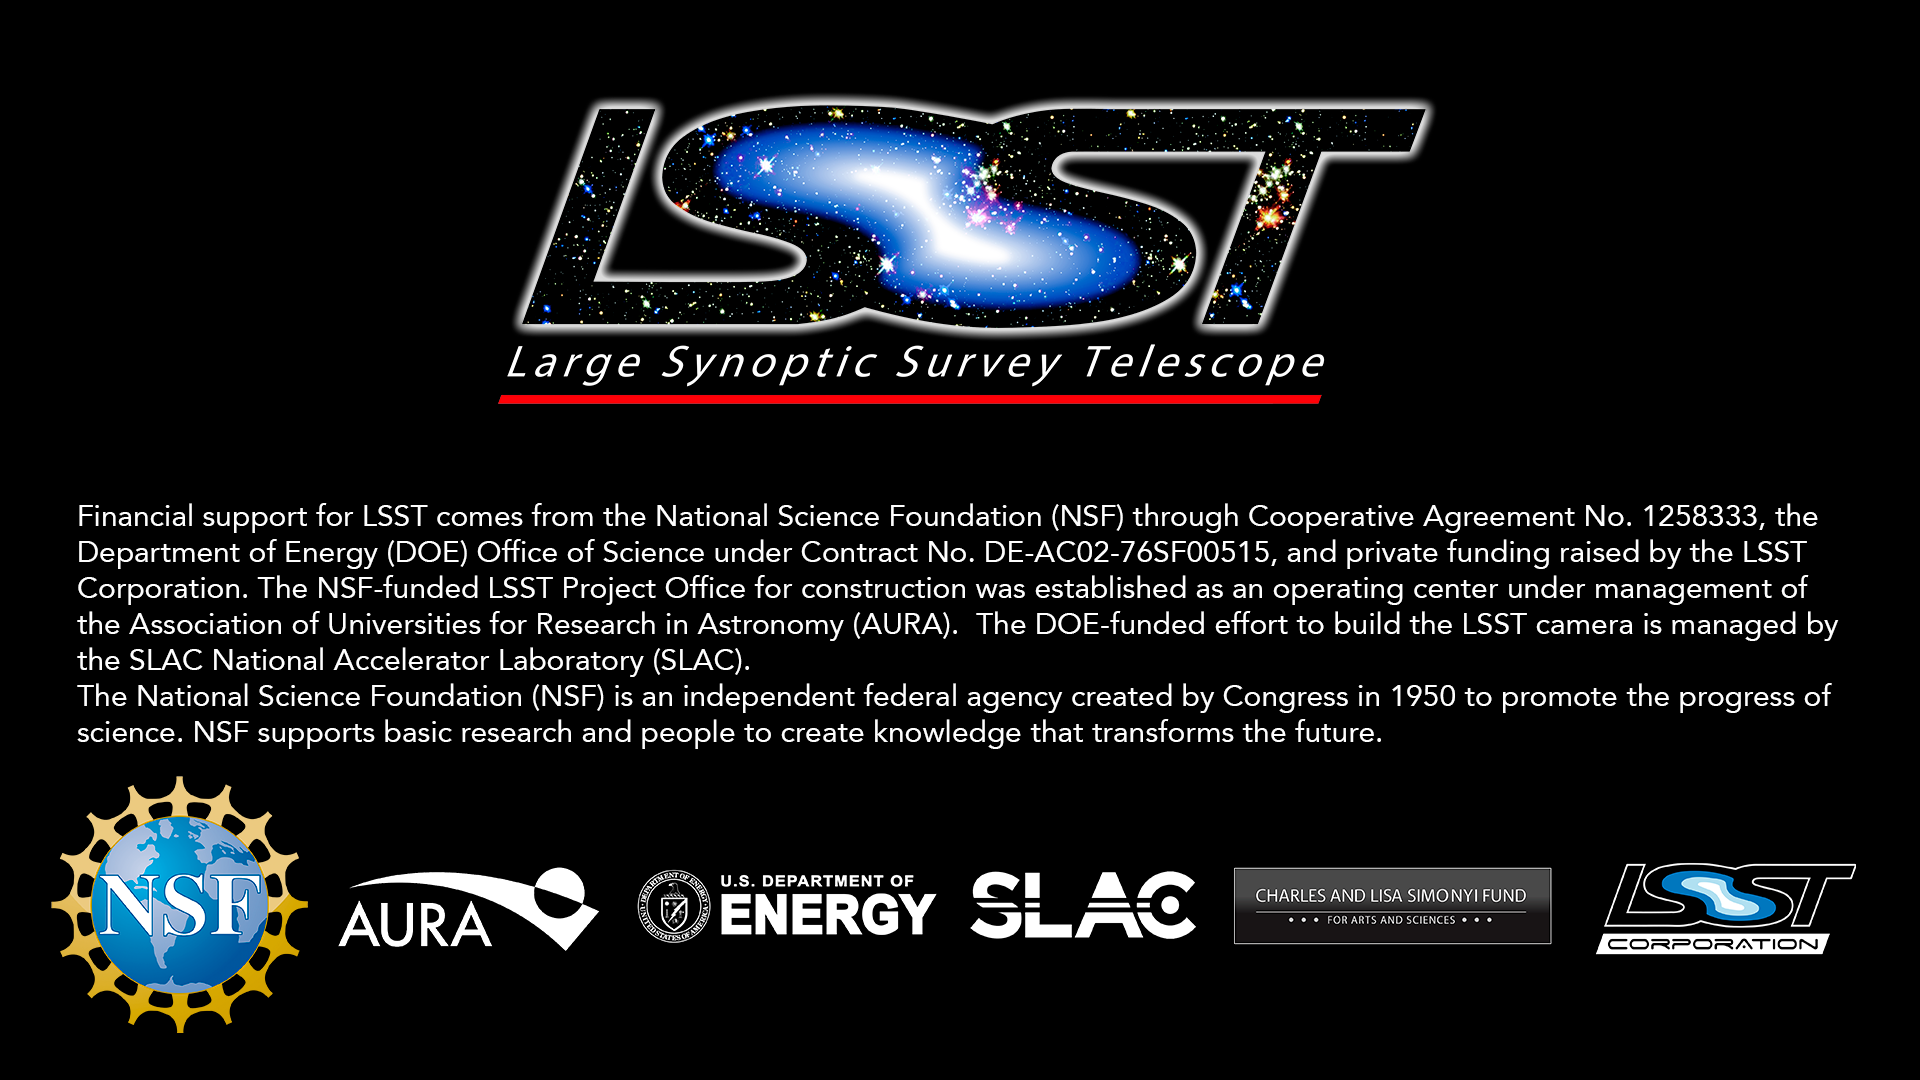

Funding Slide

LSST Logo, funding statement (current as of 4/18/2018) and the 7 logos in correct order.

Credit: Rubin Observatory/AURA/NSF